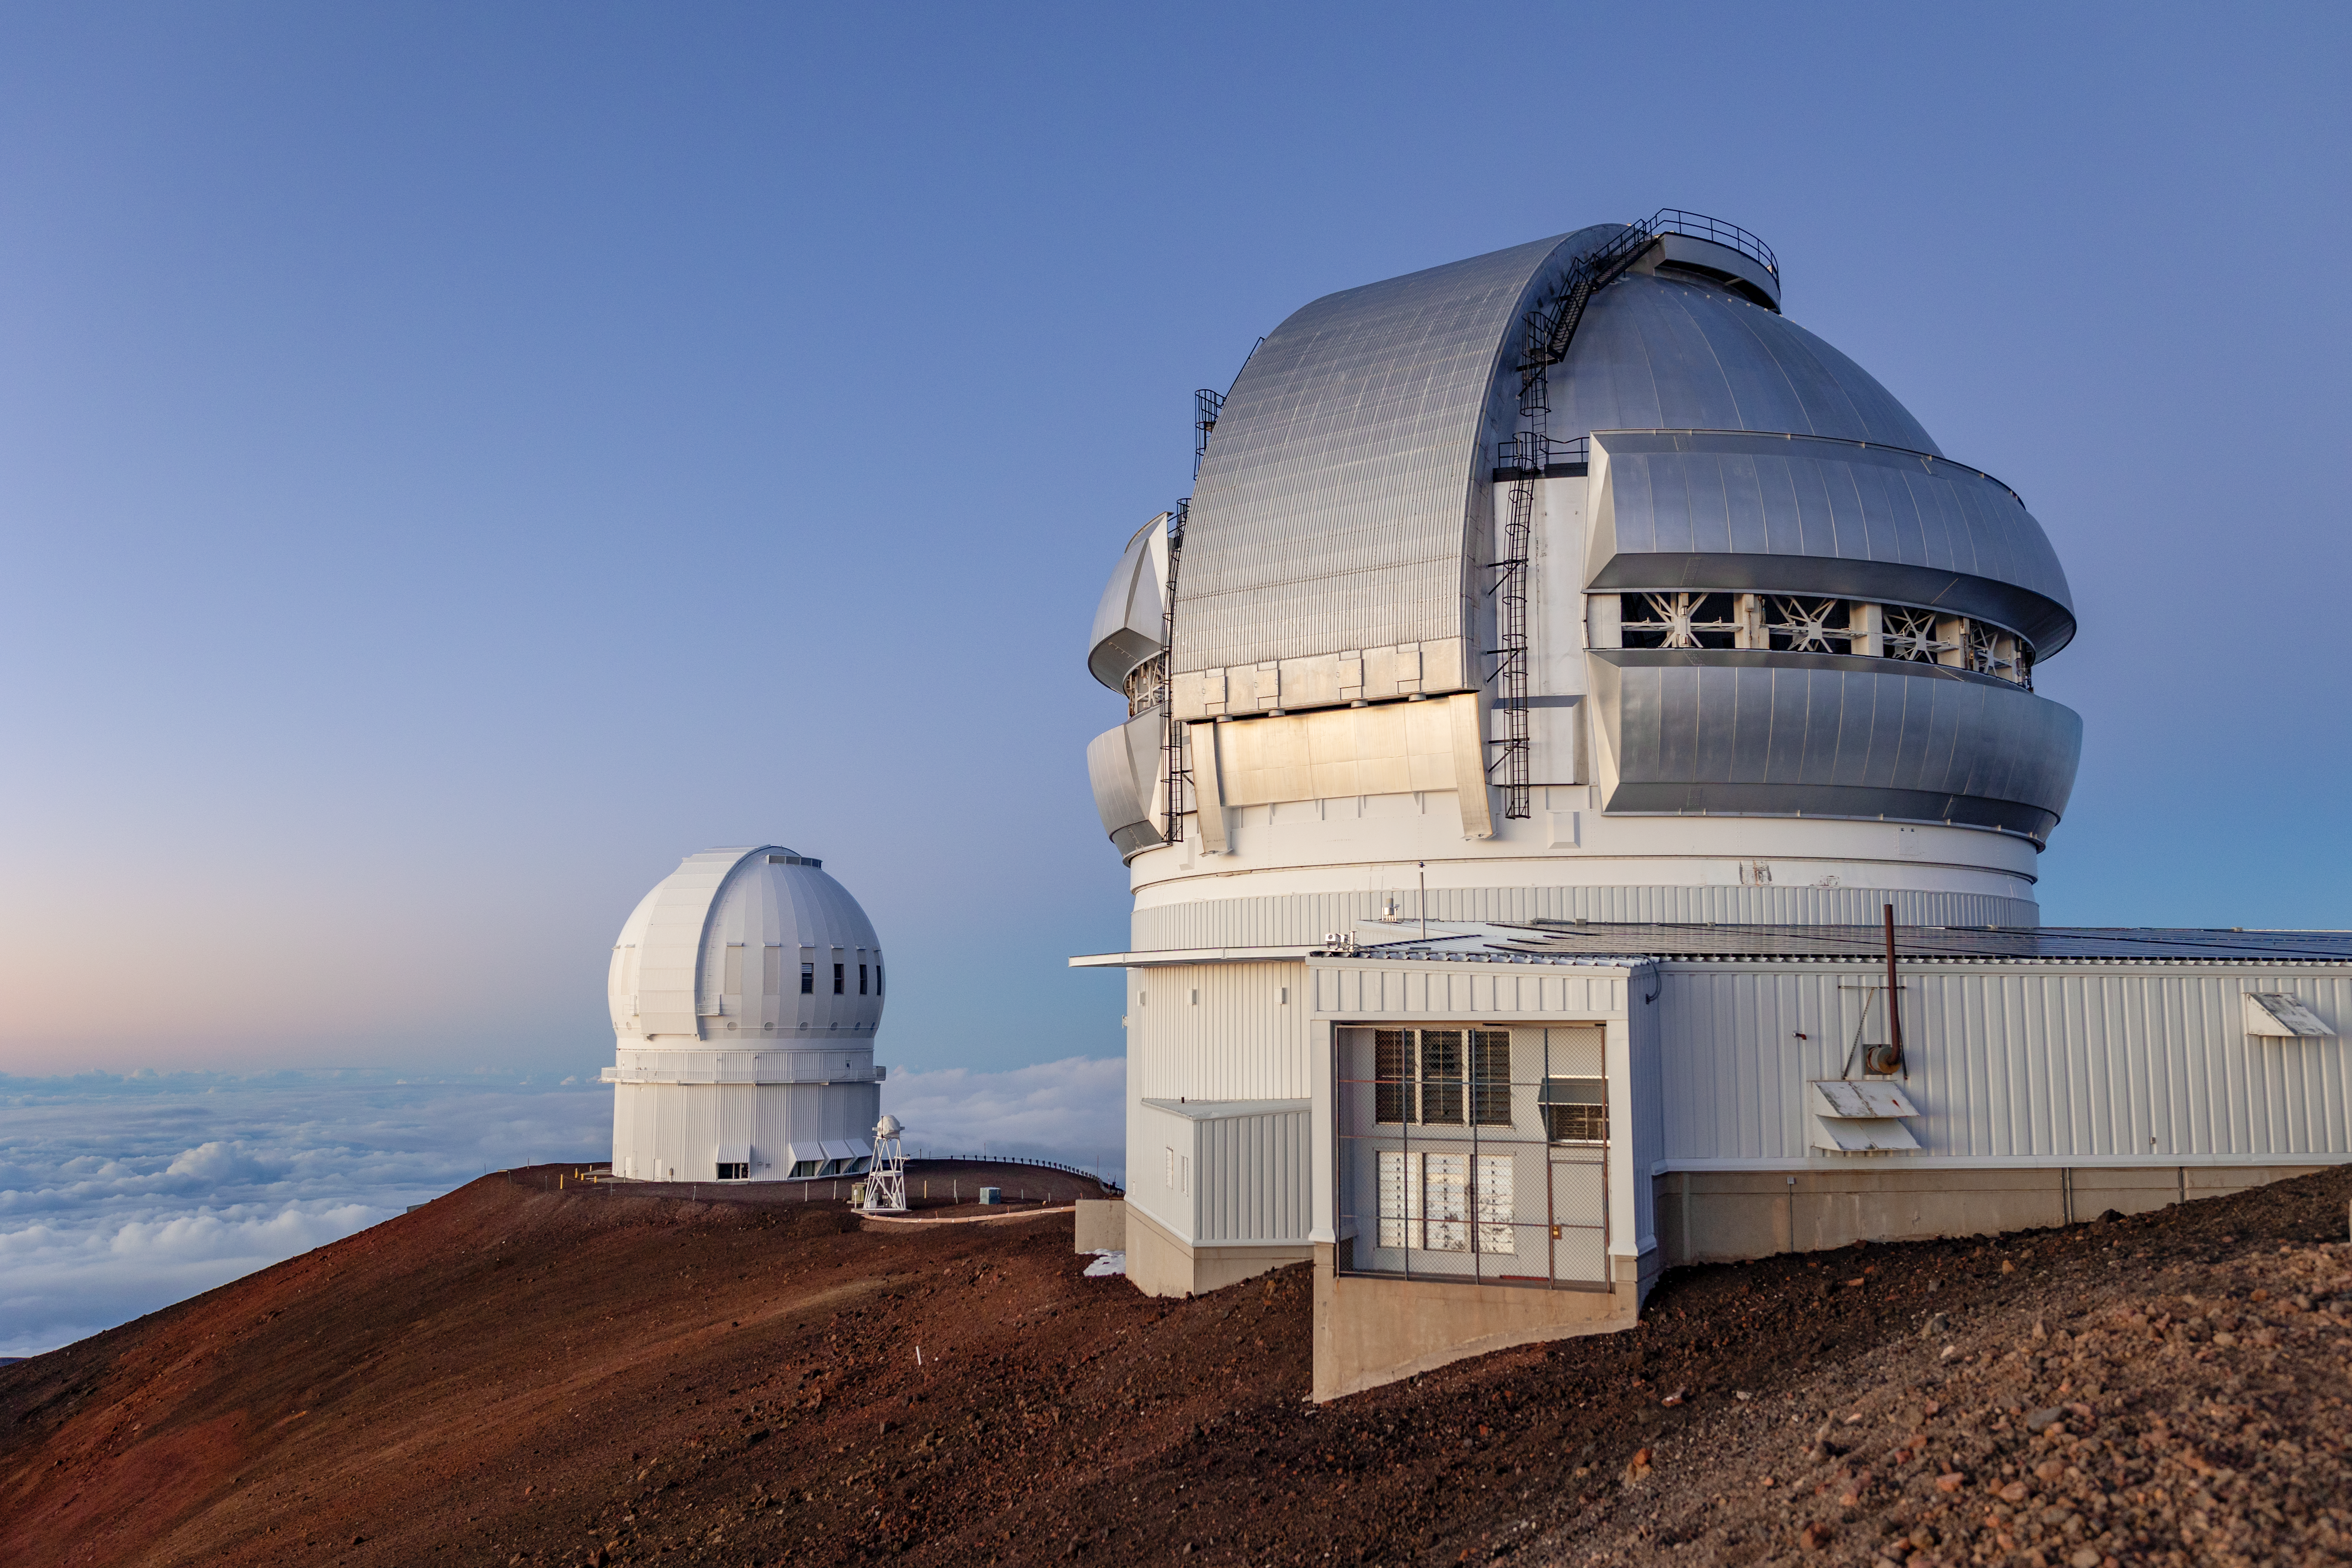

Gemini North Near Maunakea

The Gemini North telescope with the Canada-France-Hawai‘i Telescope in the background near the summit of Maunakea in Hawai‘i.

Credit: International Gemini Observatory/NOIRLab/NSF/AURA/ T. Slovinský